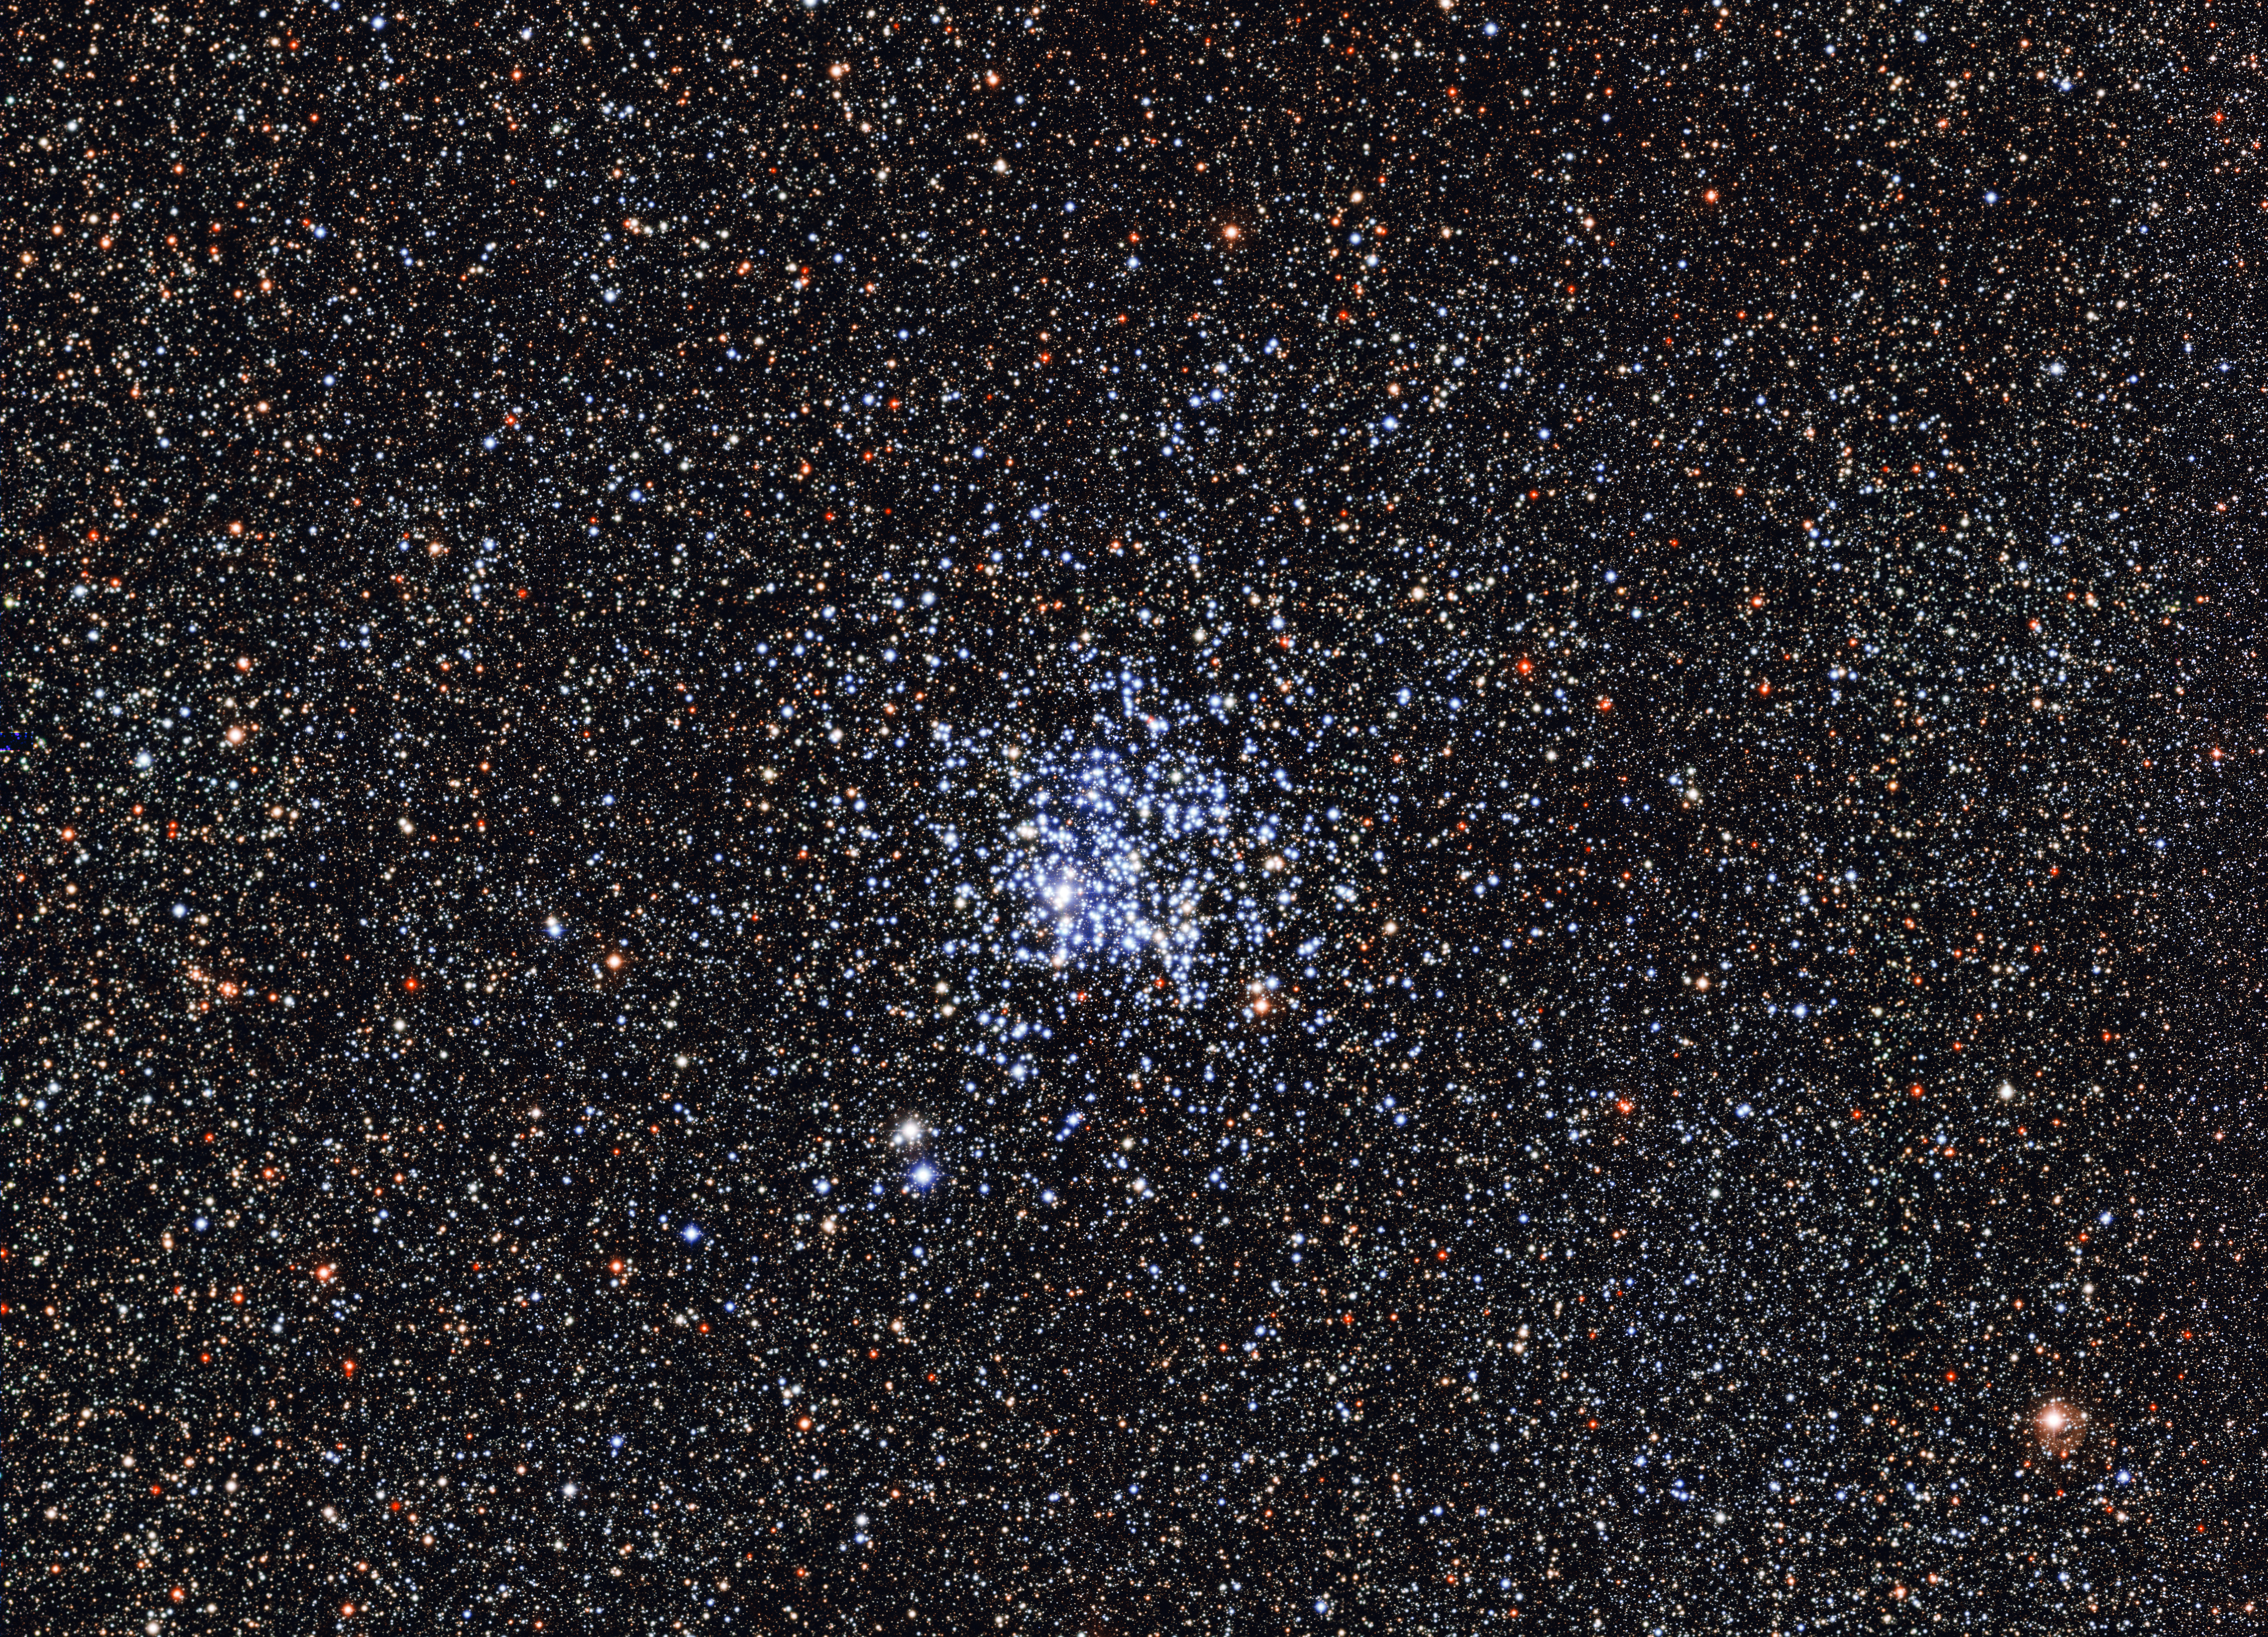

The Wild Duck cluster

The Wide Field Imager (WFI) on the MPG/ESO 2.2-metre telescope at the La Silla Observatory in Chile has taken this beautiful image of the open Wild Duck Cluster, Messier 11, or NGC 6705. The blue stars in the centre of the image are the young, hot stars of the cluster. The surrounding redder stars are older, cooler background stars.

Credit: ESO